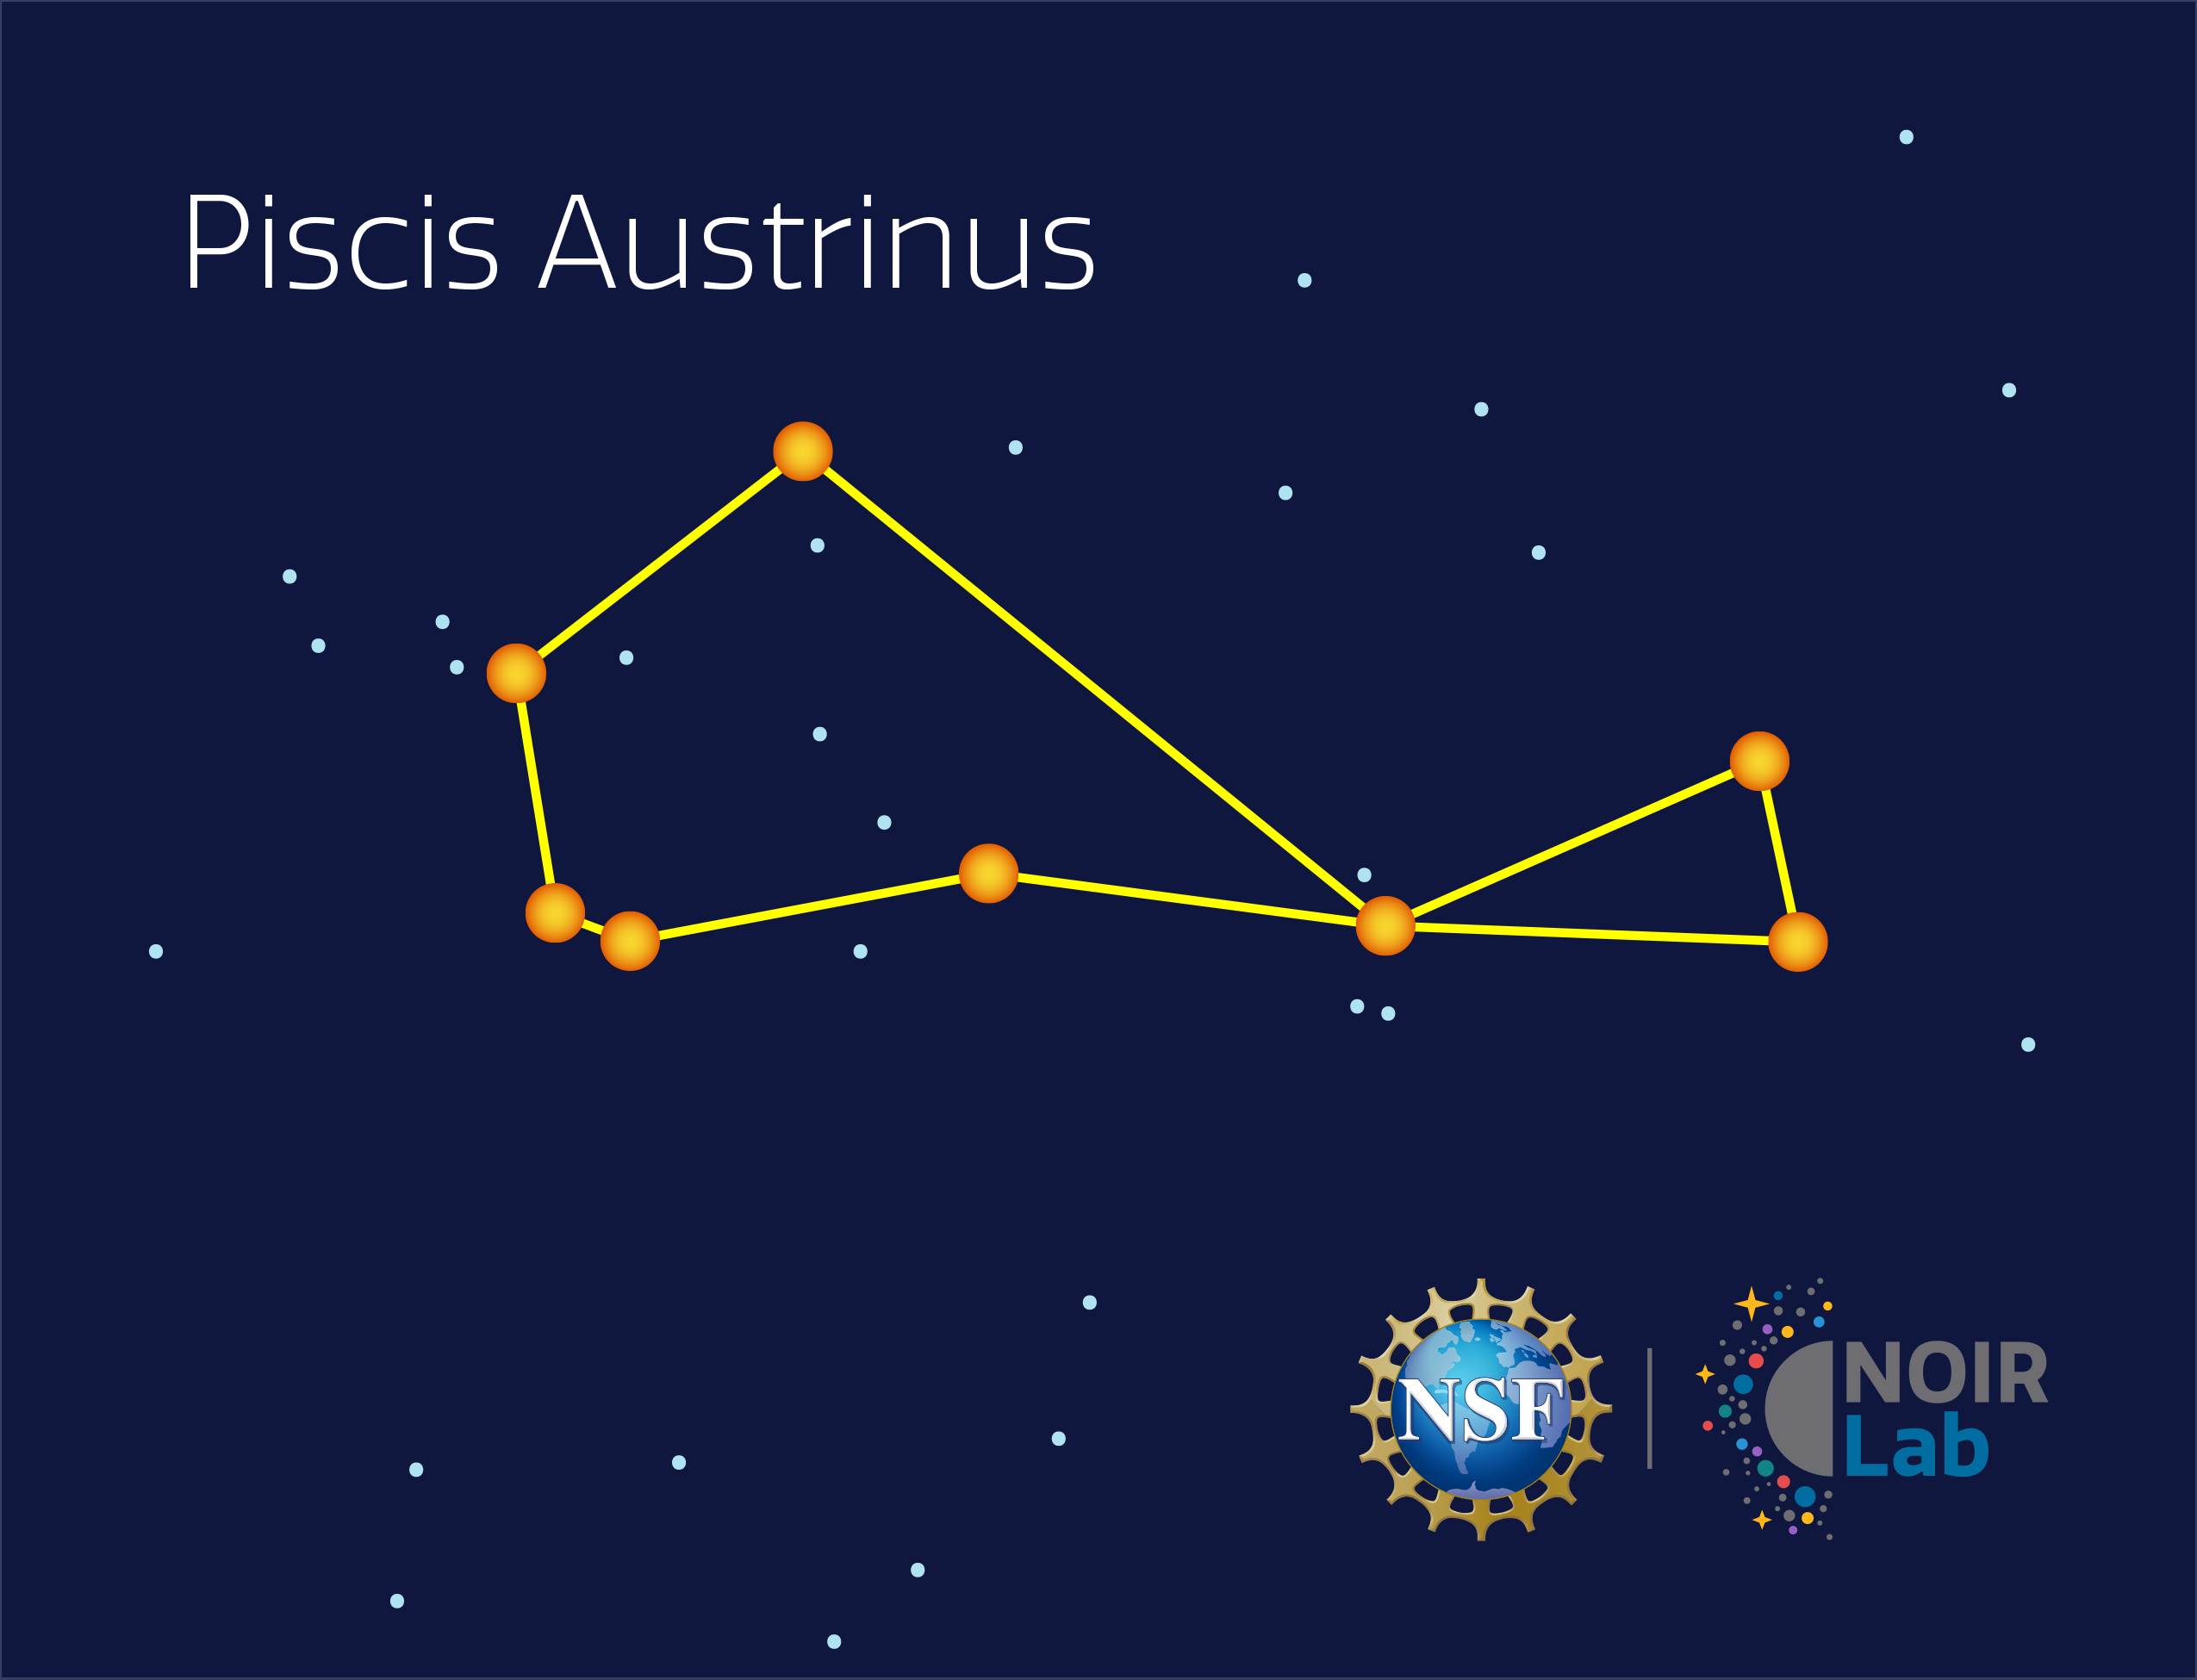

Piscis Austrinus

Credit: NOIRLab